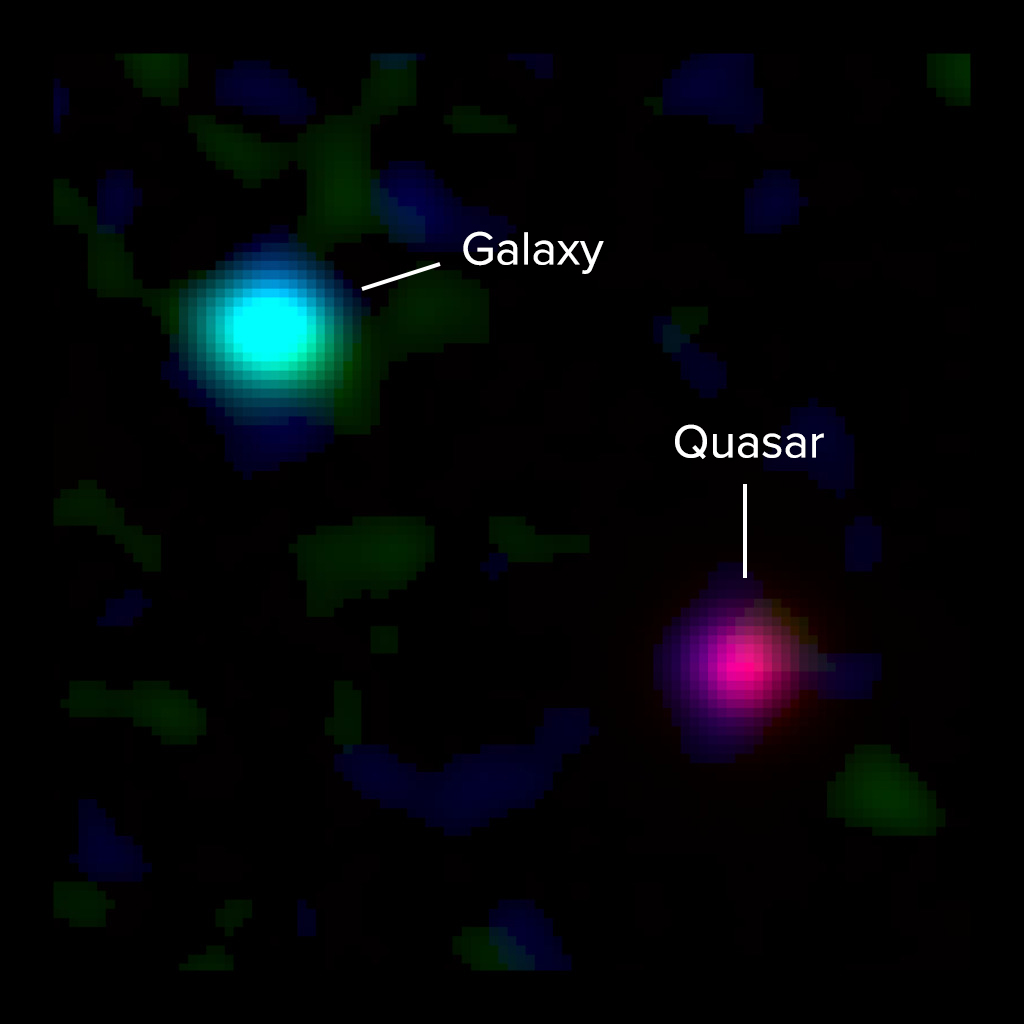

Composite ALMA and Optical Image of High Redshift Galaxies

Composite ALMA and optical image of a young Milky Way-like galaxy 12 billion light-years away and a background quasar 12.5 billion light-years away. Light from the quasar passed through the galaxy's gas on its way to Earth, revealing the presence of the galaxy to astronomers. New ALMA observations of the galaxy's ionized carbon (green) and dust continuum (blue) emission show that the dusty, star-forming disk of the galaxy is vastly offset from the gas detected by quasar absorption at optical wavelengths (red). This indicates that a massive halo of gas surrounds the galaxy. The optical data are from the Keck I Telescope at the W.M. Keck Observatory.

Credit: ALMA (ESO/NAOJ/NRAO), M. Neeleman & J. Xavier Prochaska; Keck Observatory